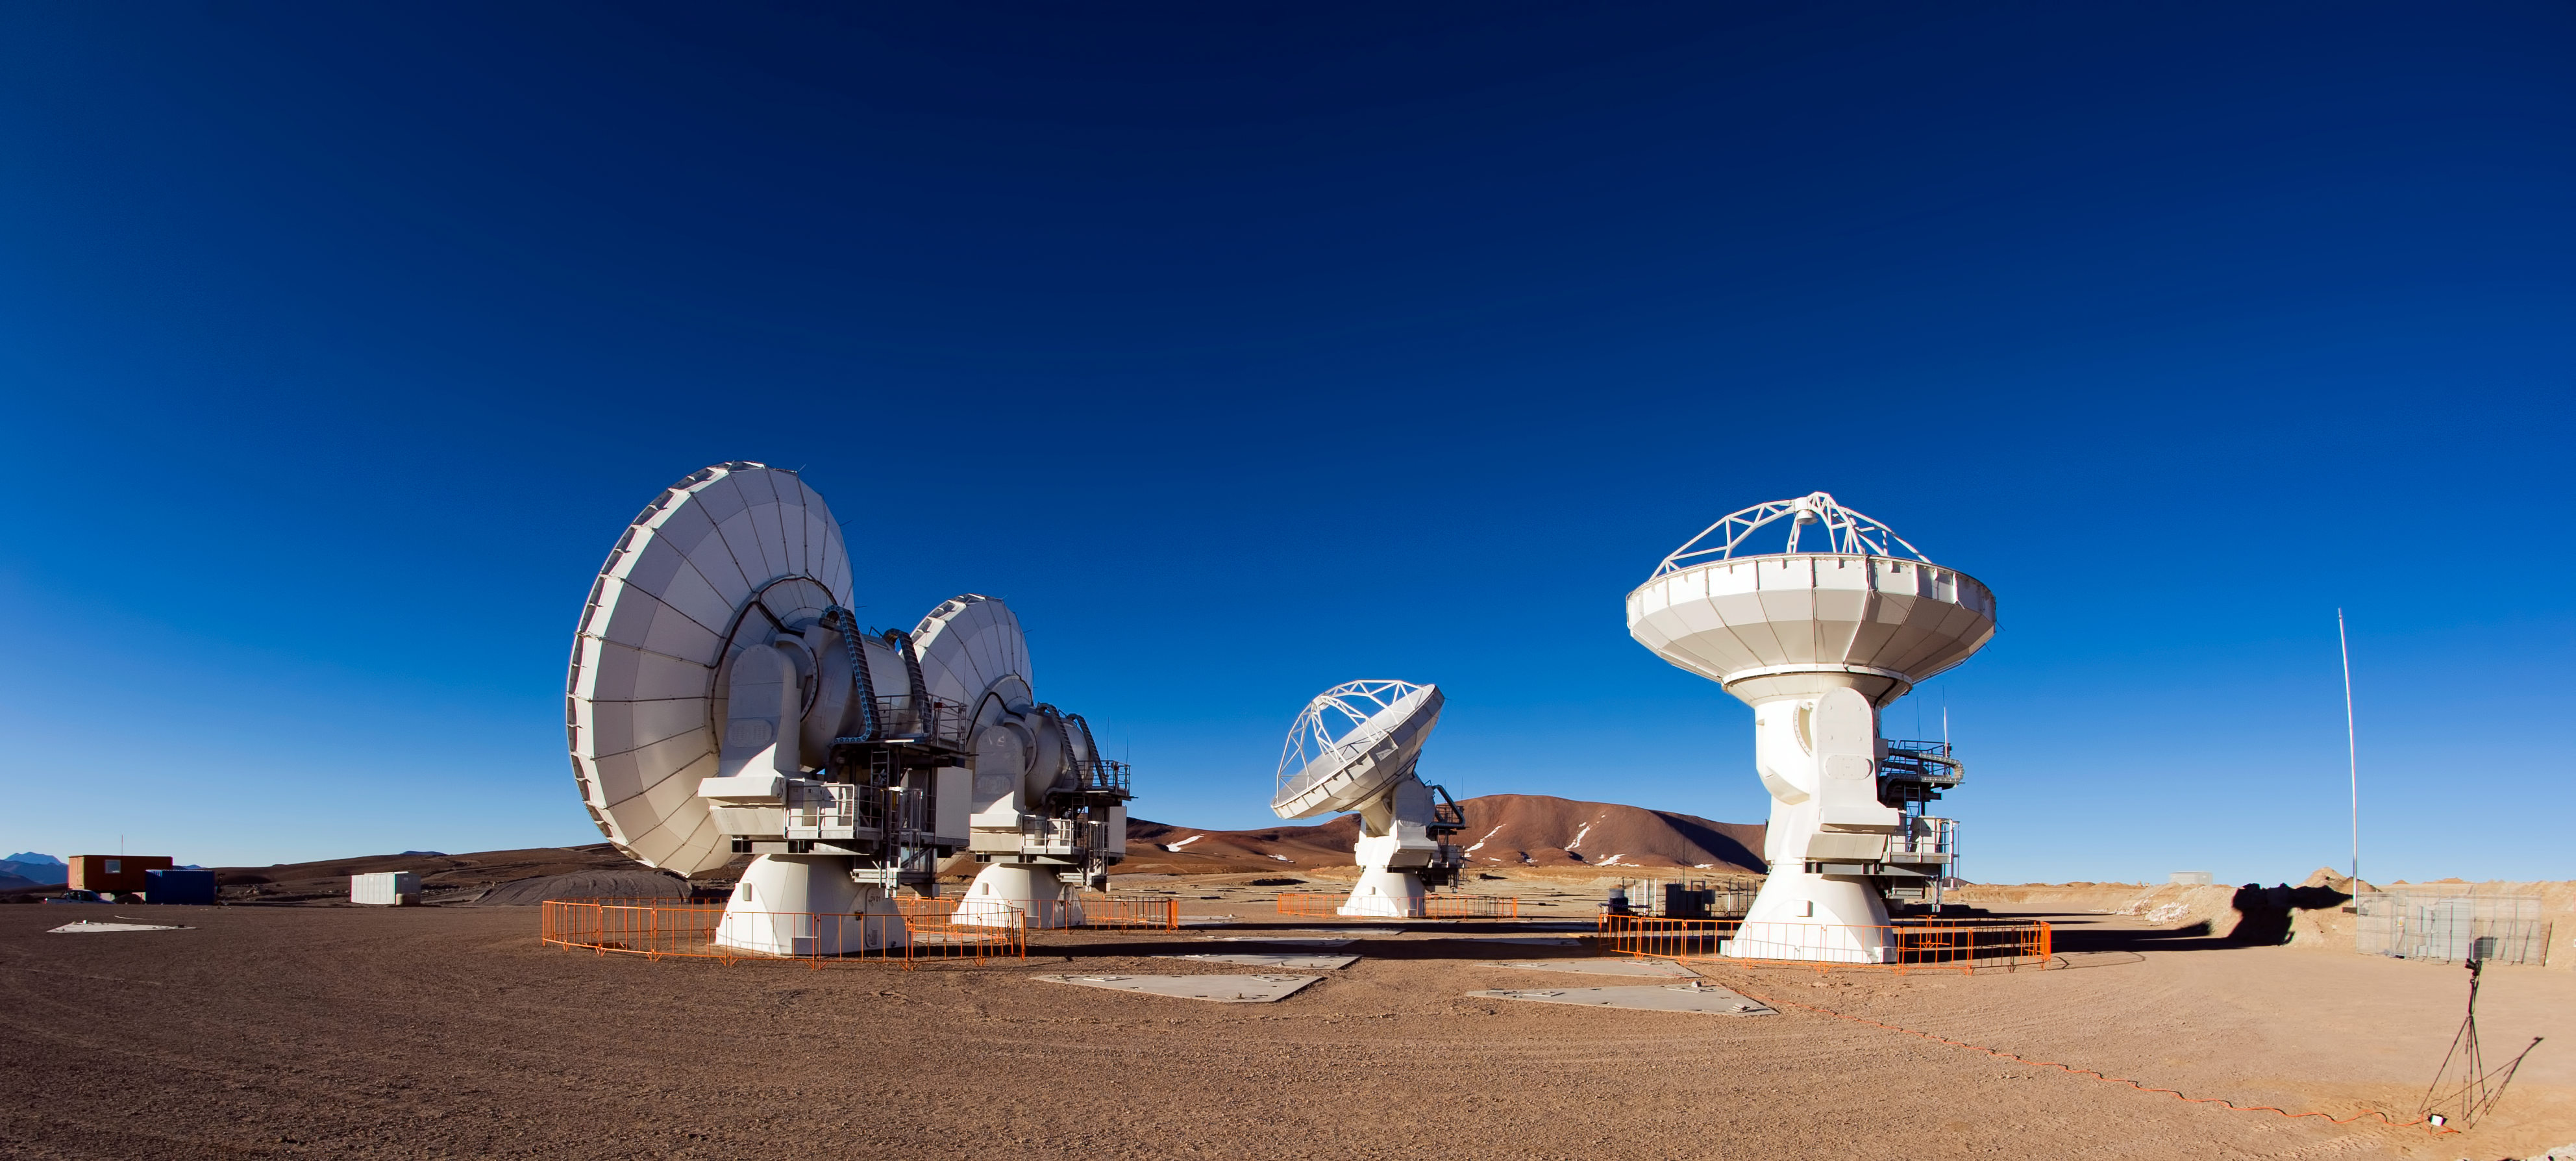

Four ALMA antennas on the Chajnantor plain

Four of the first ALMA antennas at the Array Operations Site (AOS), where they are being tested as part of the ongoing Commissioning and Science Verification process. The AOS is located at 5000 metres altitude on the Chajnantor plateau, about 50 km away from San Pedro de Atacama, in the II Region of Chile. The 66 ALMA antennas will be spread across the desert plateau over distances from 200 metres to 16 kilometres, which will give ALMA a powerful variable "zoom". This picture was taken in June 2010. ALMA, the Atacama Large Millimeter/submillimeter Array, is the largest astronomical project in existence and is a truly global partnership between the scientific communities of East Asia, Europe and North America with Chile. ESO is the European partner in ALMA.

Credit: ESO/José Francisco Salgado (josefrancisco.org)